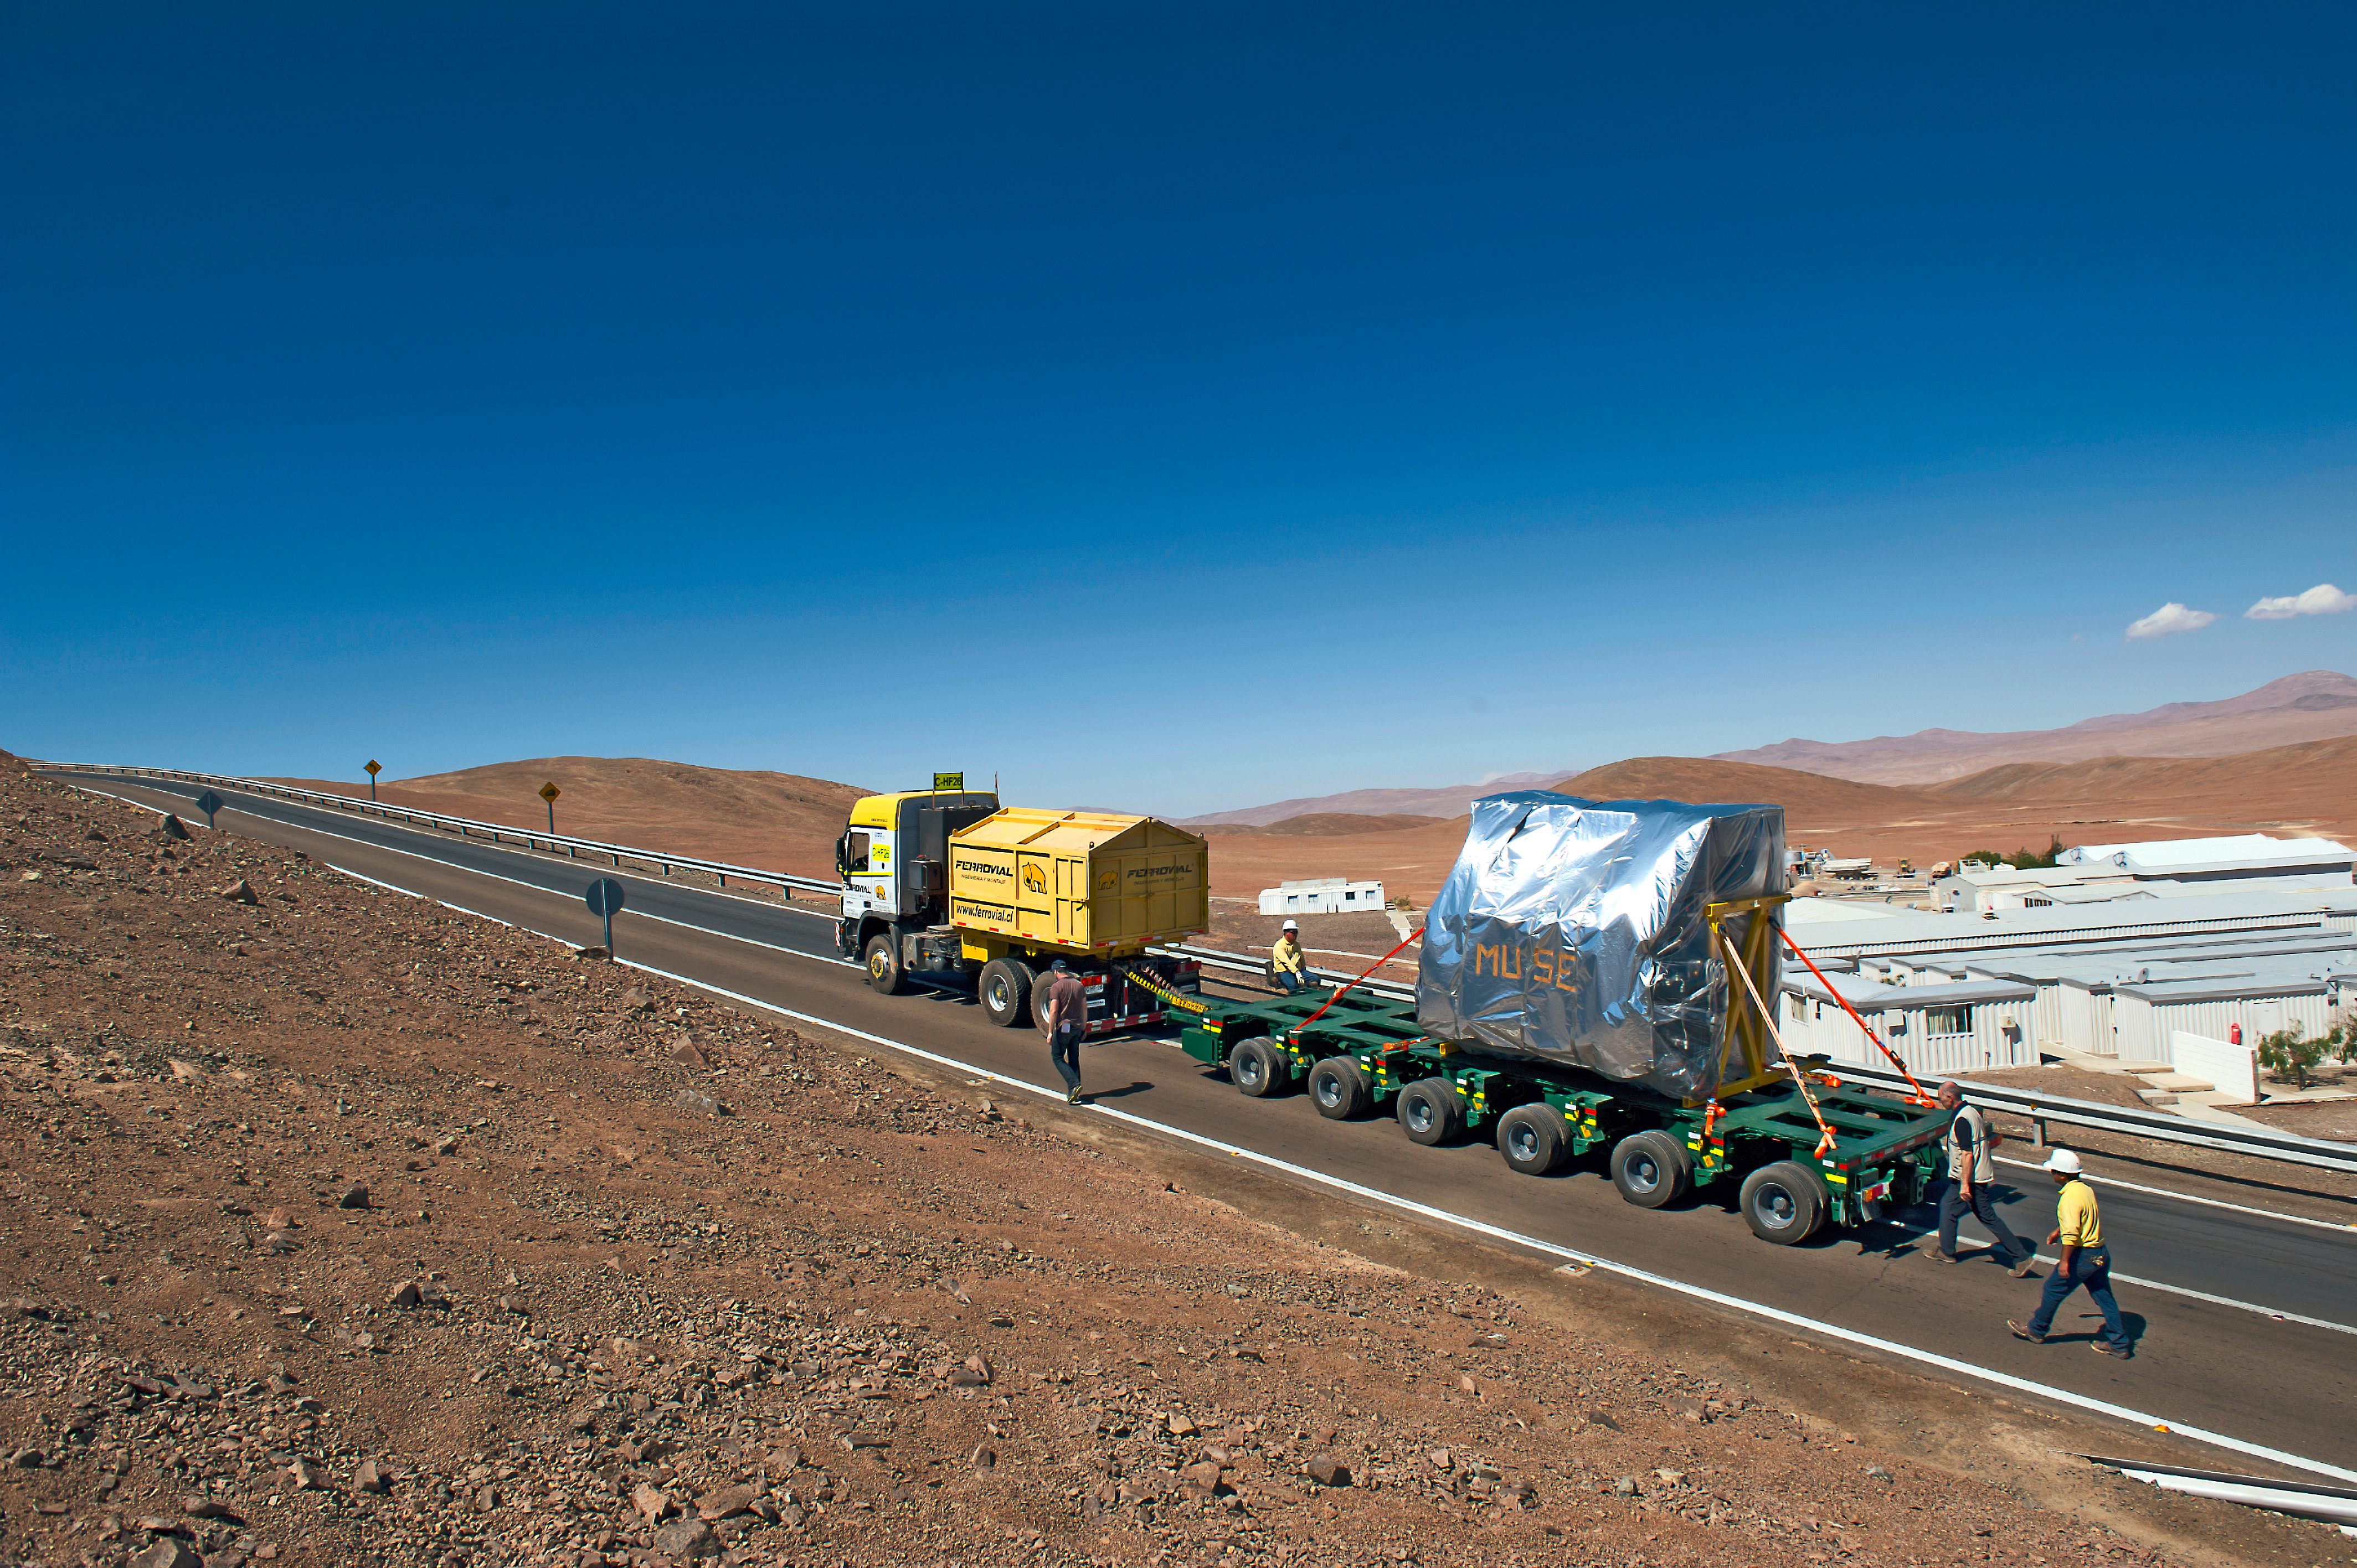

The MUSE instrument makes the final ascent to the Very Large Telescope at ESO’s Paranal Observatory

At the end of its long journey from Europe the MUSE instrument makes the slow final ascent to the summit of Cerro Paranal in northern Chile, where it was installed successfully installed on Unit Telescope 4 of the Very Large Telescope.

Credit: ESO/G. Hüdepohl (www.atacamaphoto.com)